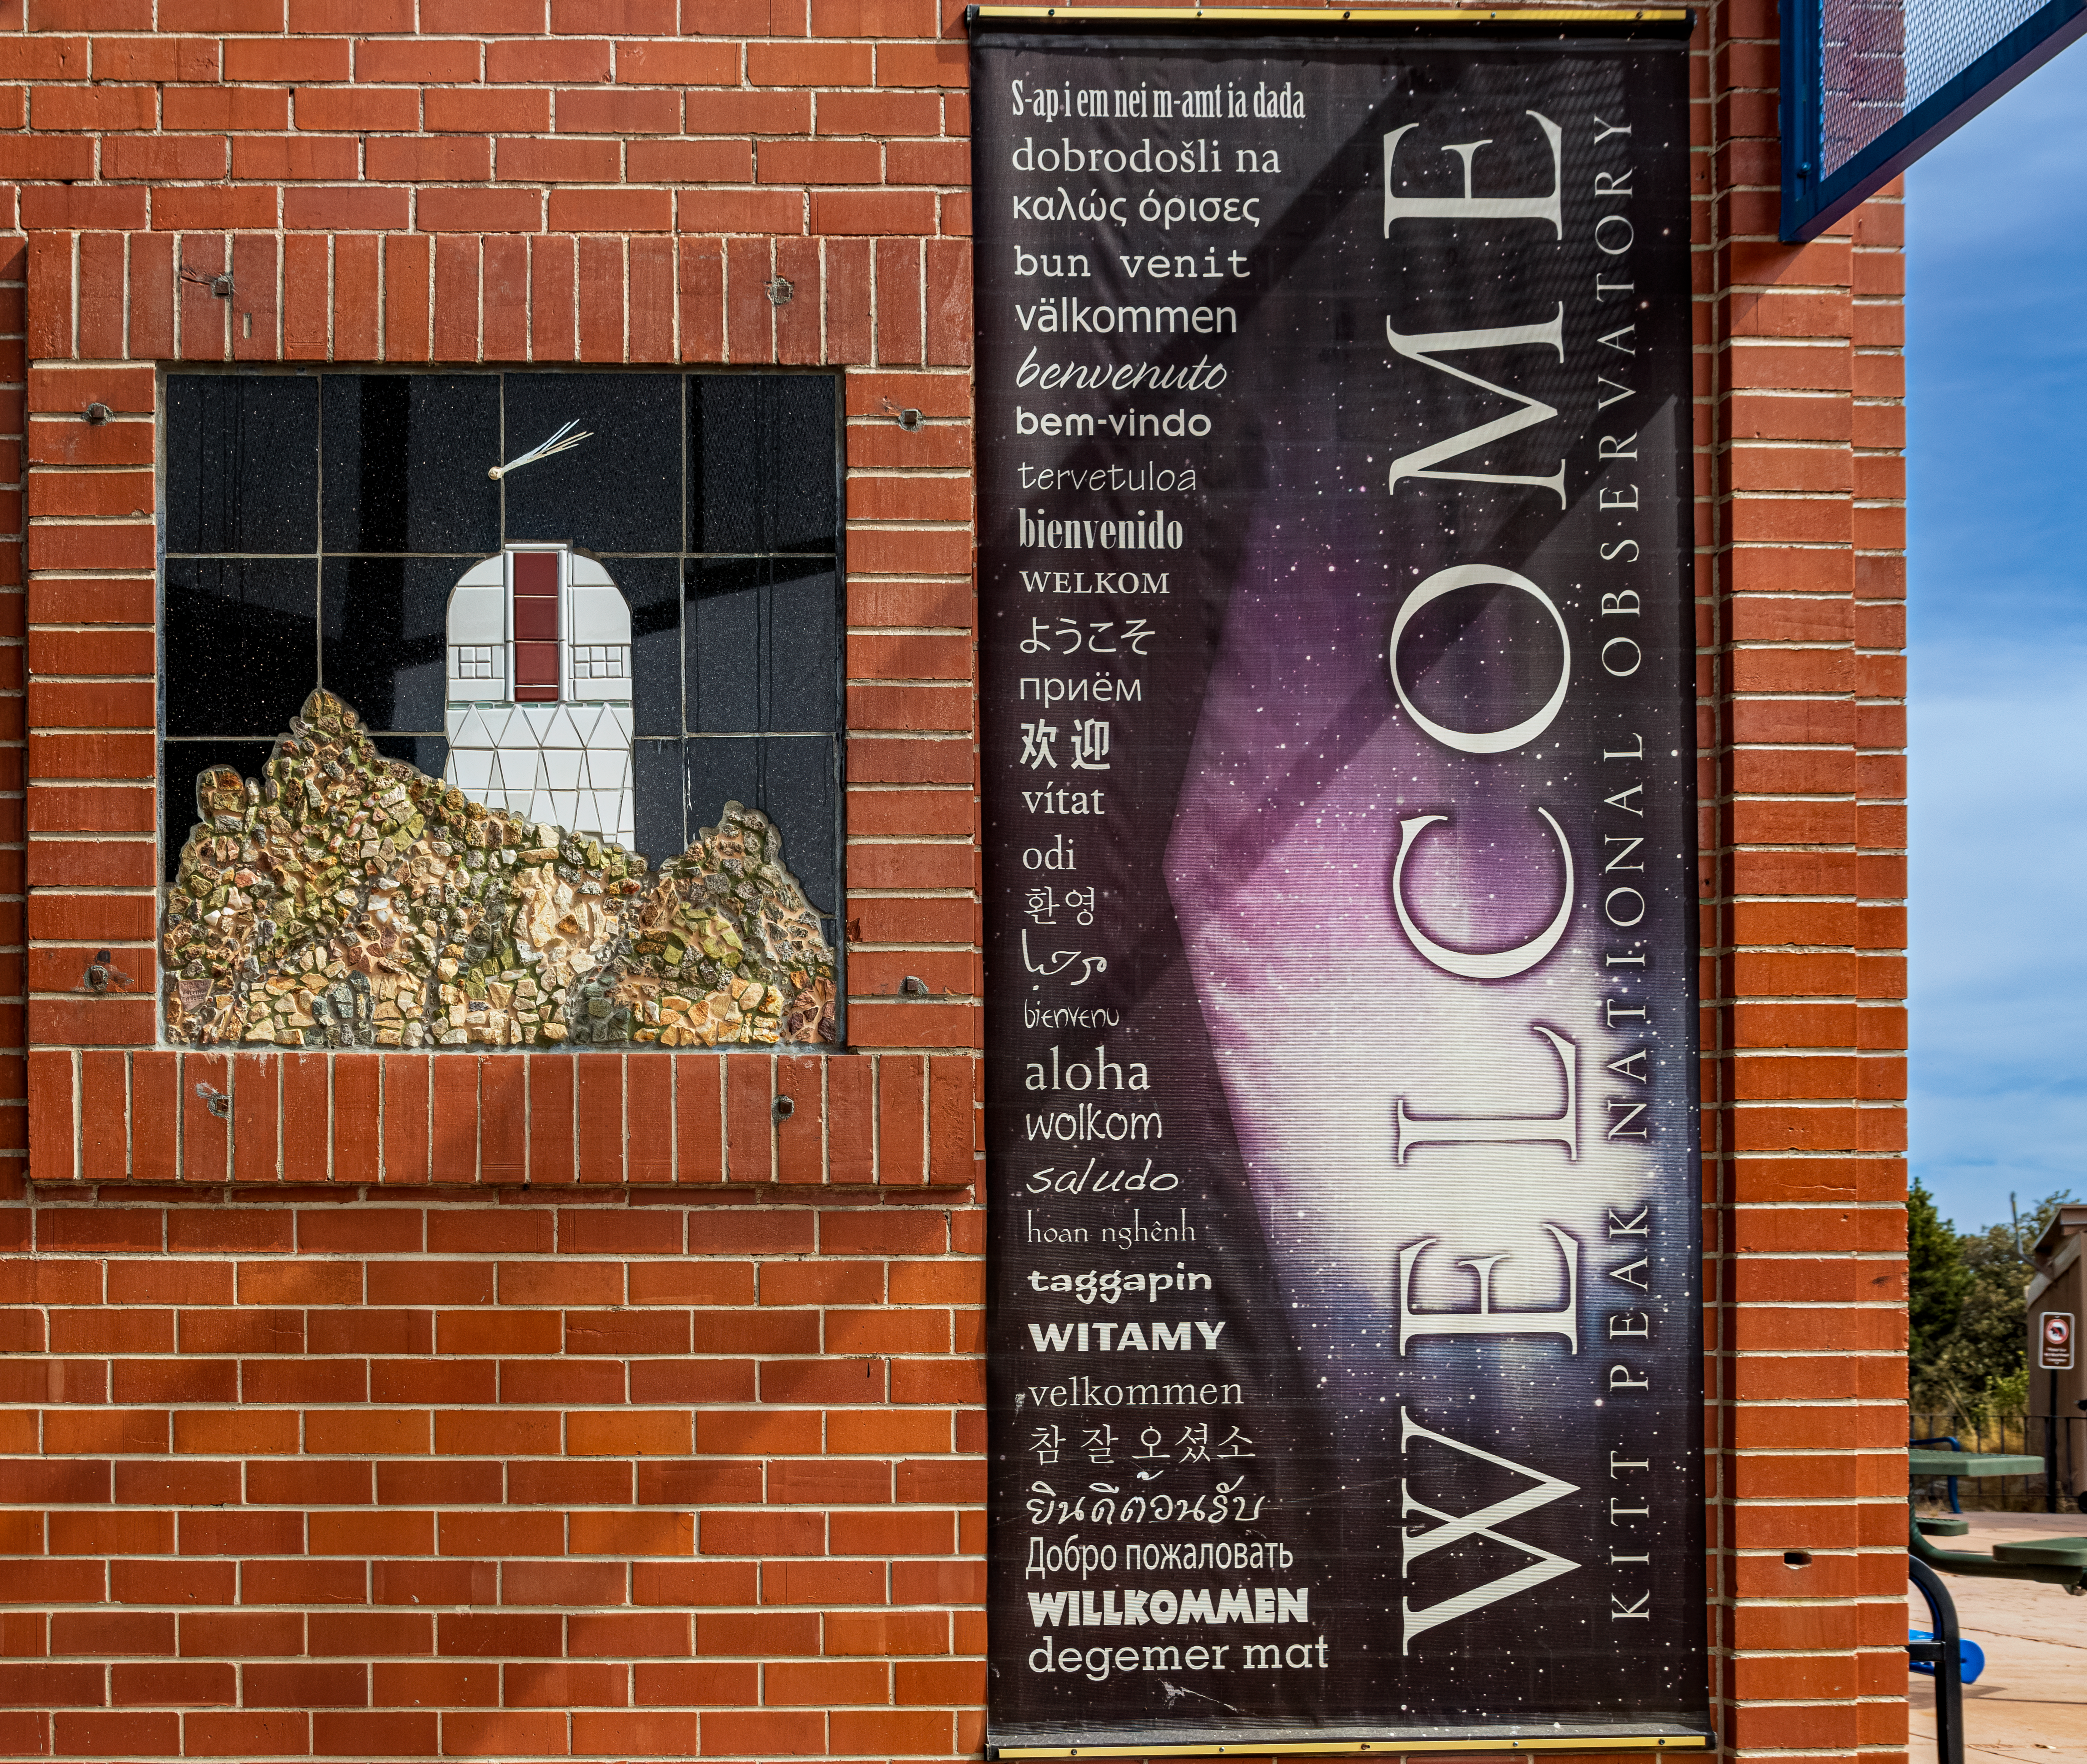

Kitt Peak Visitor Center Welcome Banner

The welcome banner outside of the Kitt Peak Visitor Center at Kitt Peak National Observatory (KPNO), a Program of NSF NOIRLab.

Credit: KPNO/NOIRLab/NSF/AURA/T. Matsopoulos